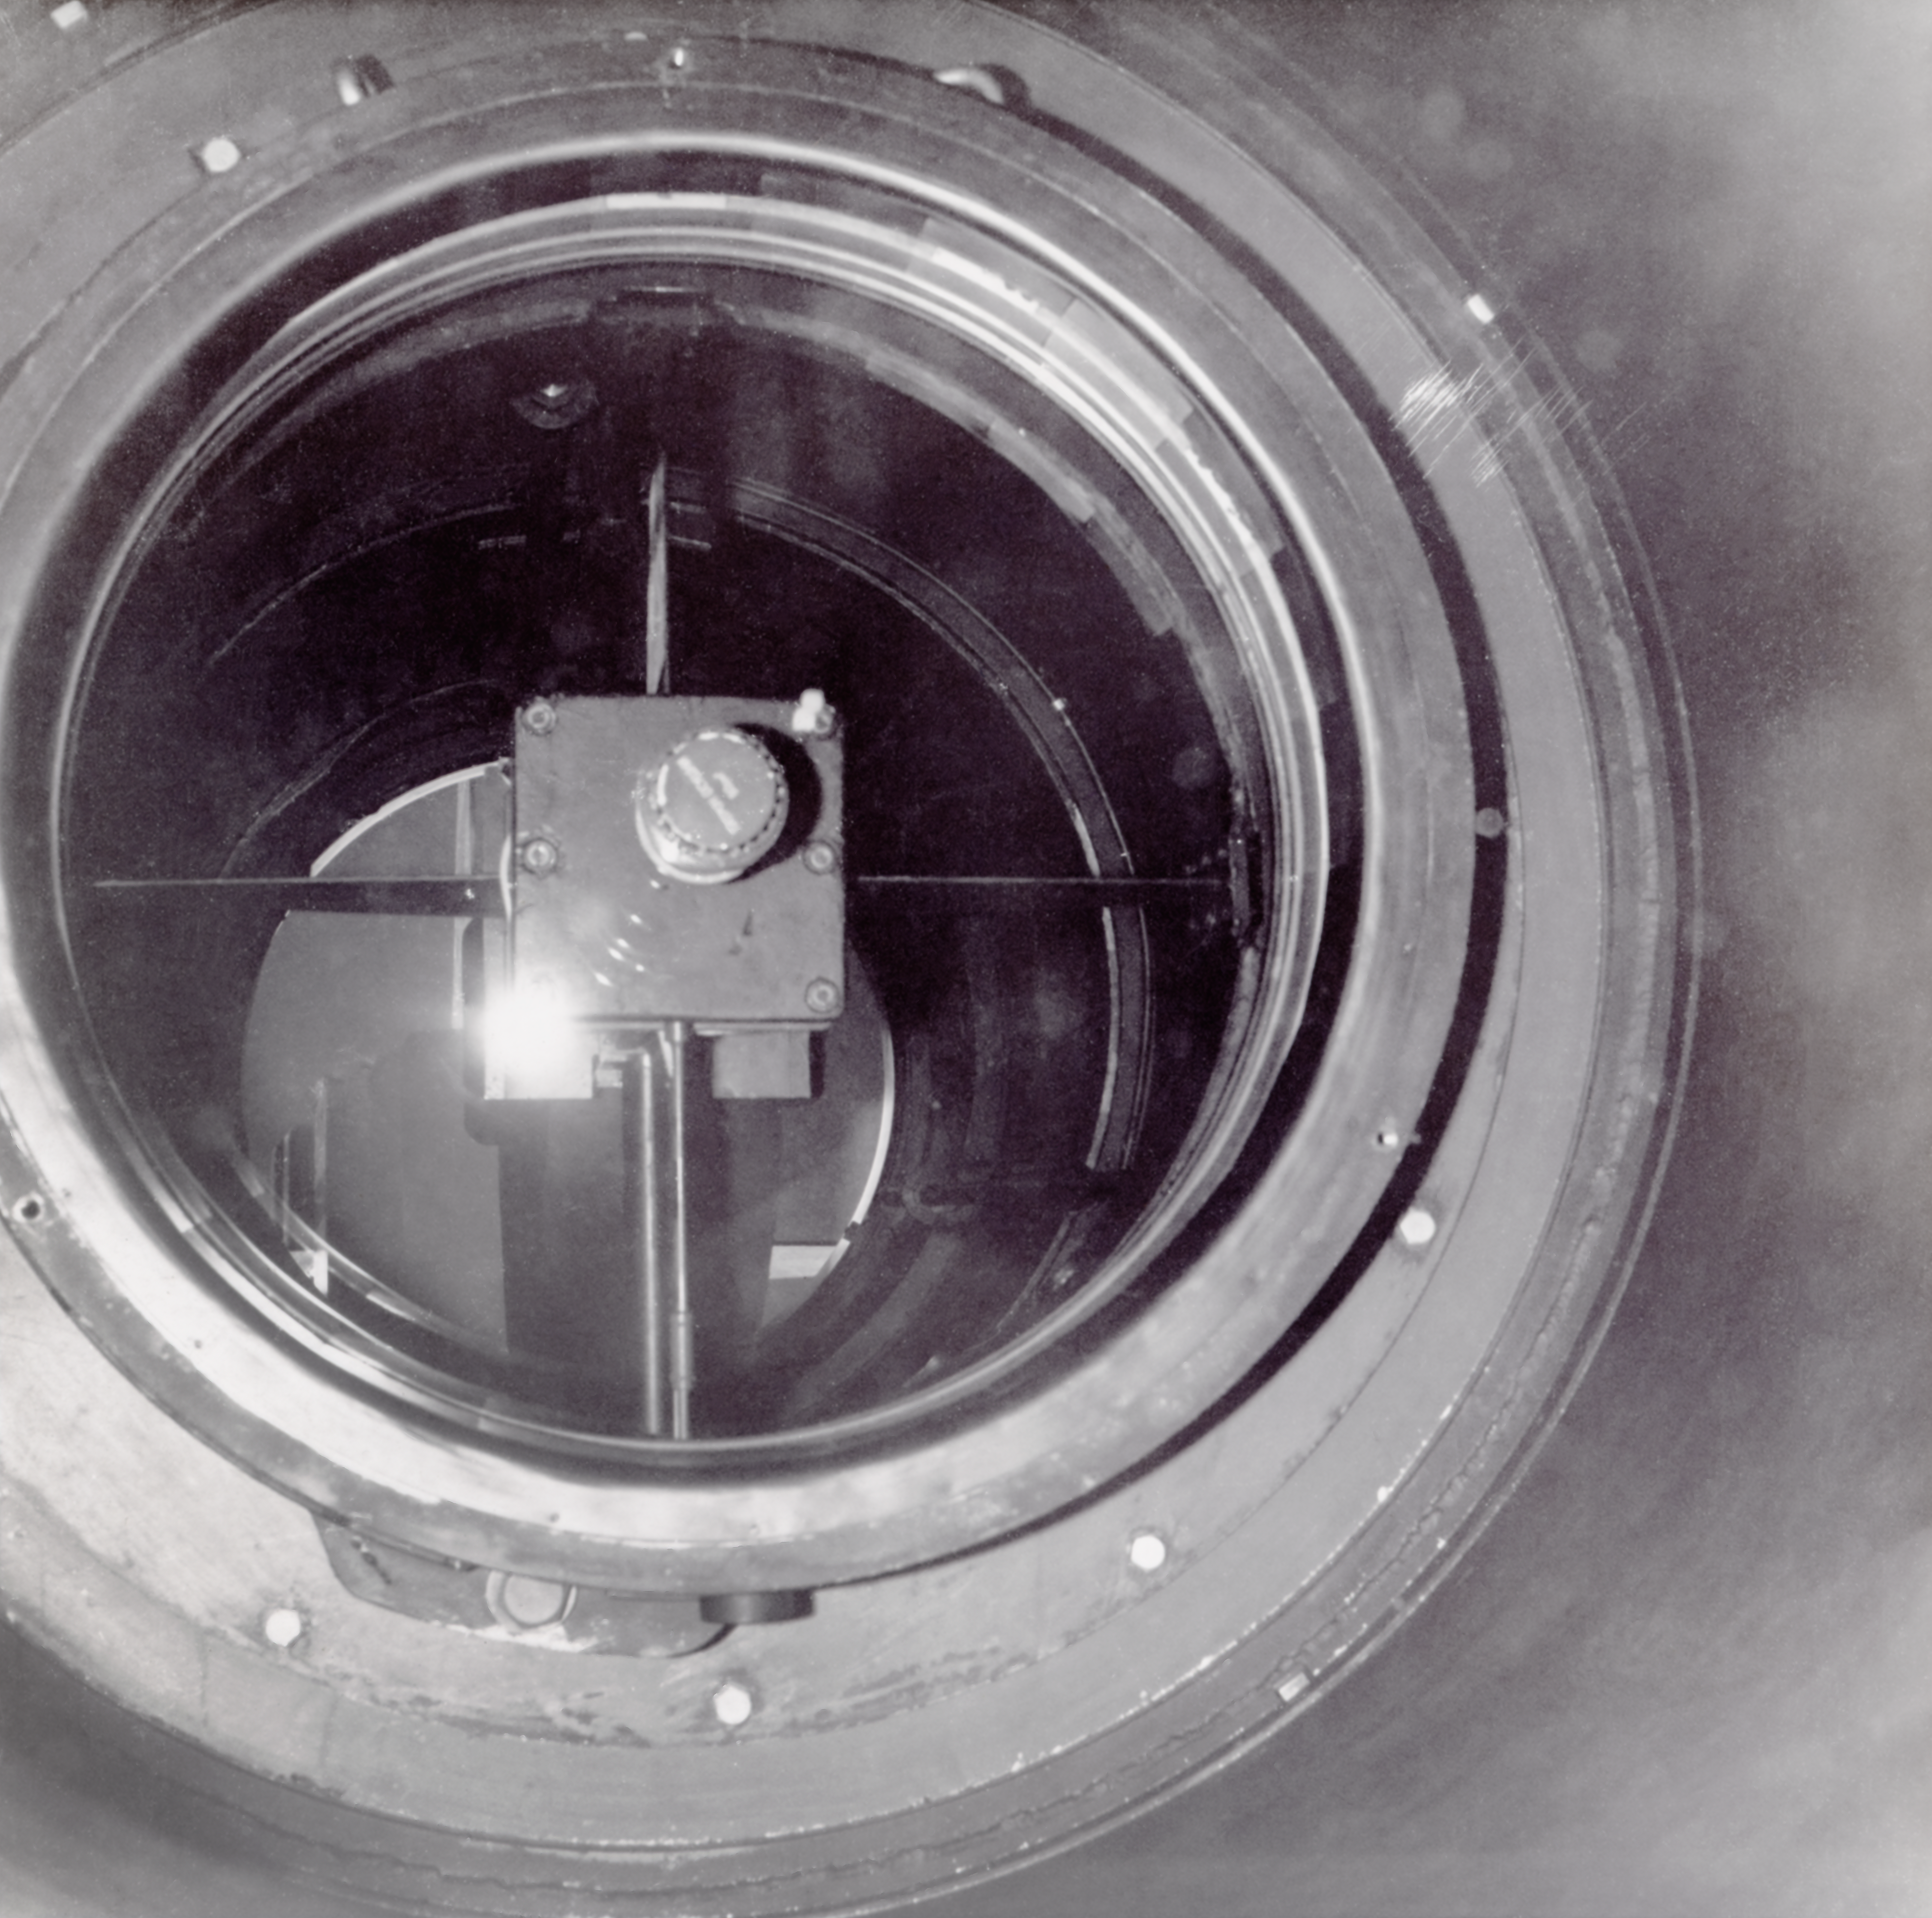

CTIO History

A historical photo taken at Cerro Tololo Inter-American Observatory.

Credit: CTIO/NOIRLab/NSF/AURA/R. González